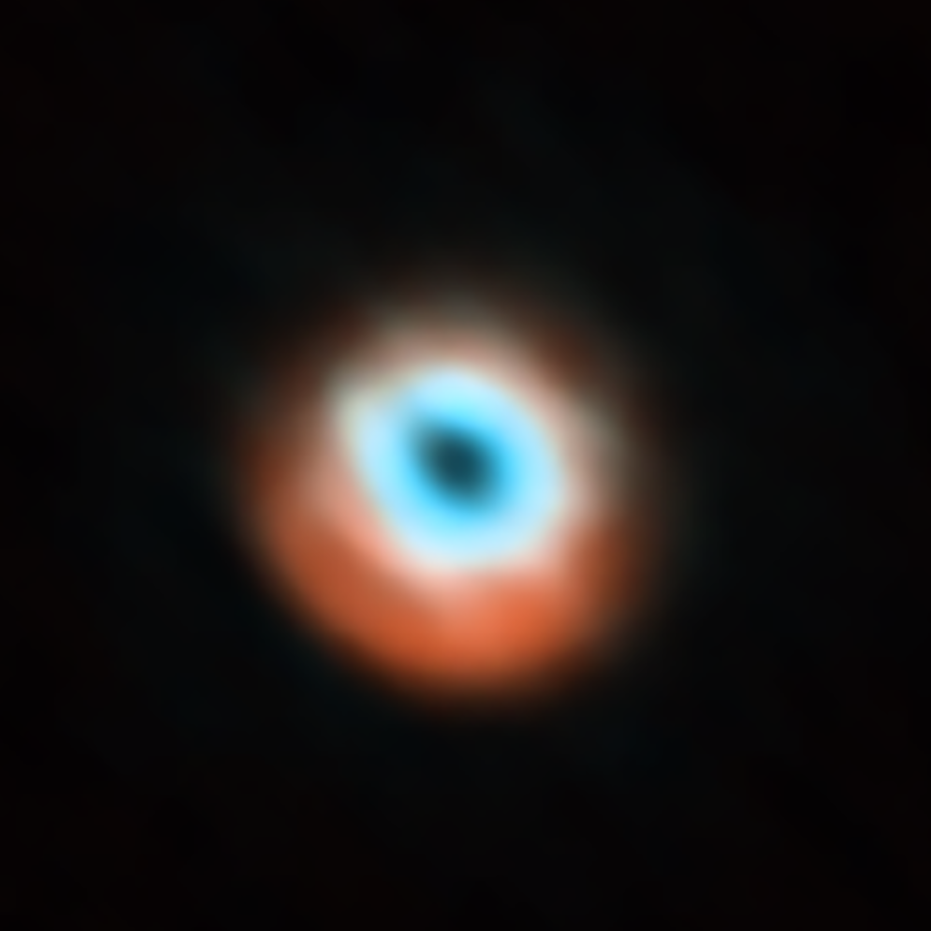

The disc around the star HD 135344B as seen with ALMA

This image, taken with the Atacama Large Millimeter/submillimeter Array (ALMA), and first released in 2015, shows a planet-forming disc around the young star HD 135344B. The image combines a view of both the gas (blue) and the dust (orange) around the star. The star itself is invisible at these wavelengths, and is located in the central gap of the disc.

Credit: ALMA (ESO/NAOJ/NRAO)/N. van der Marel et al.